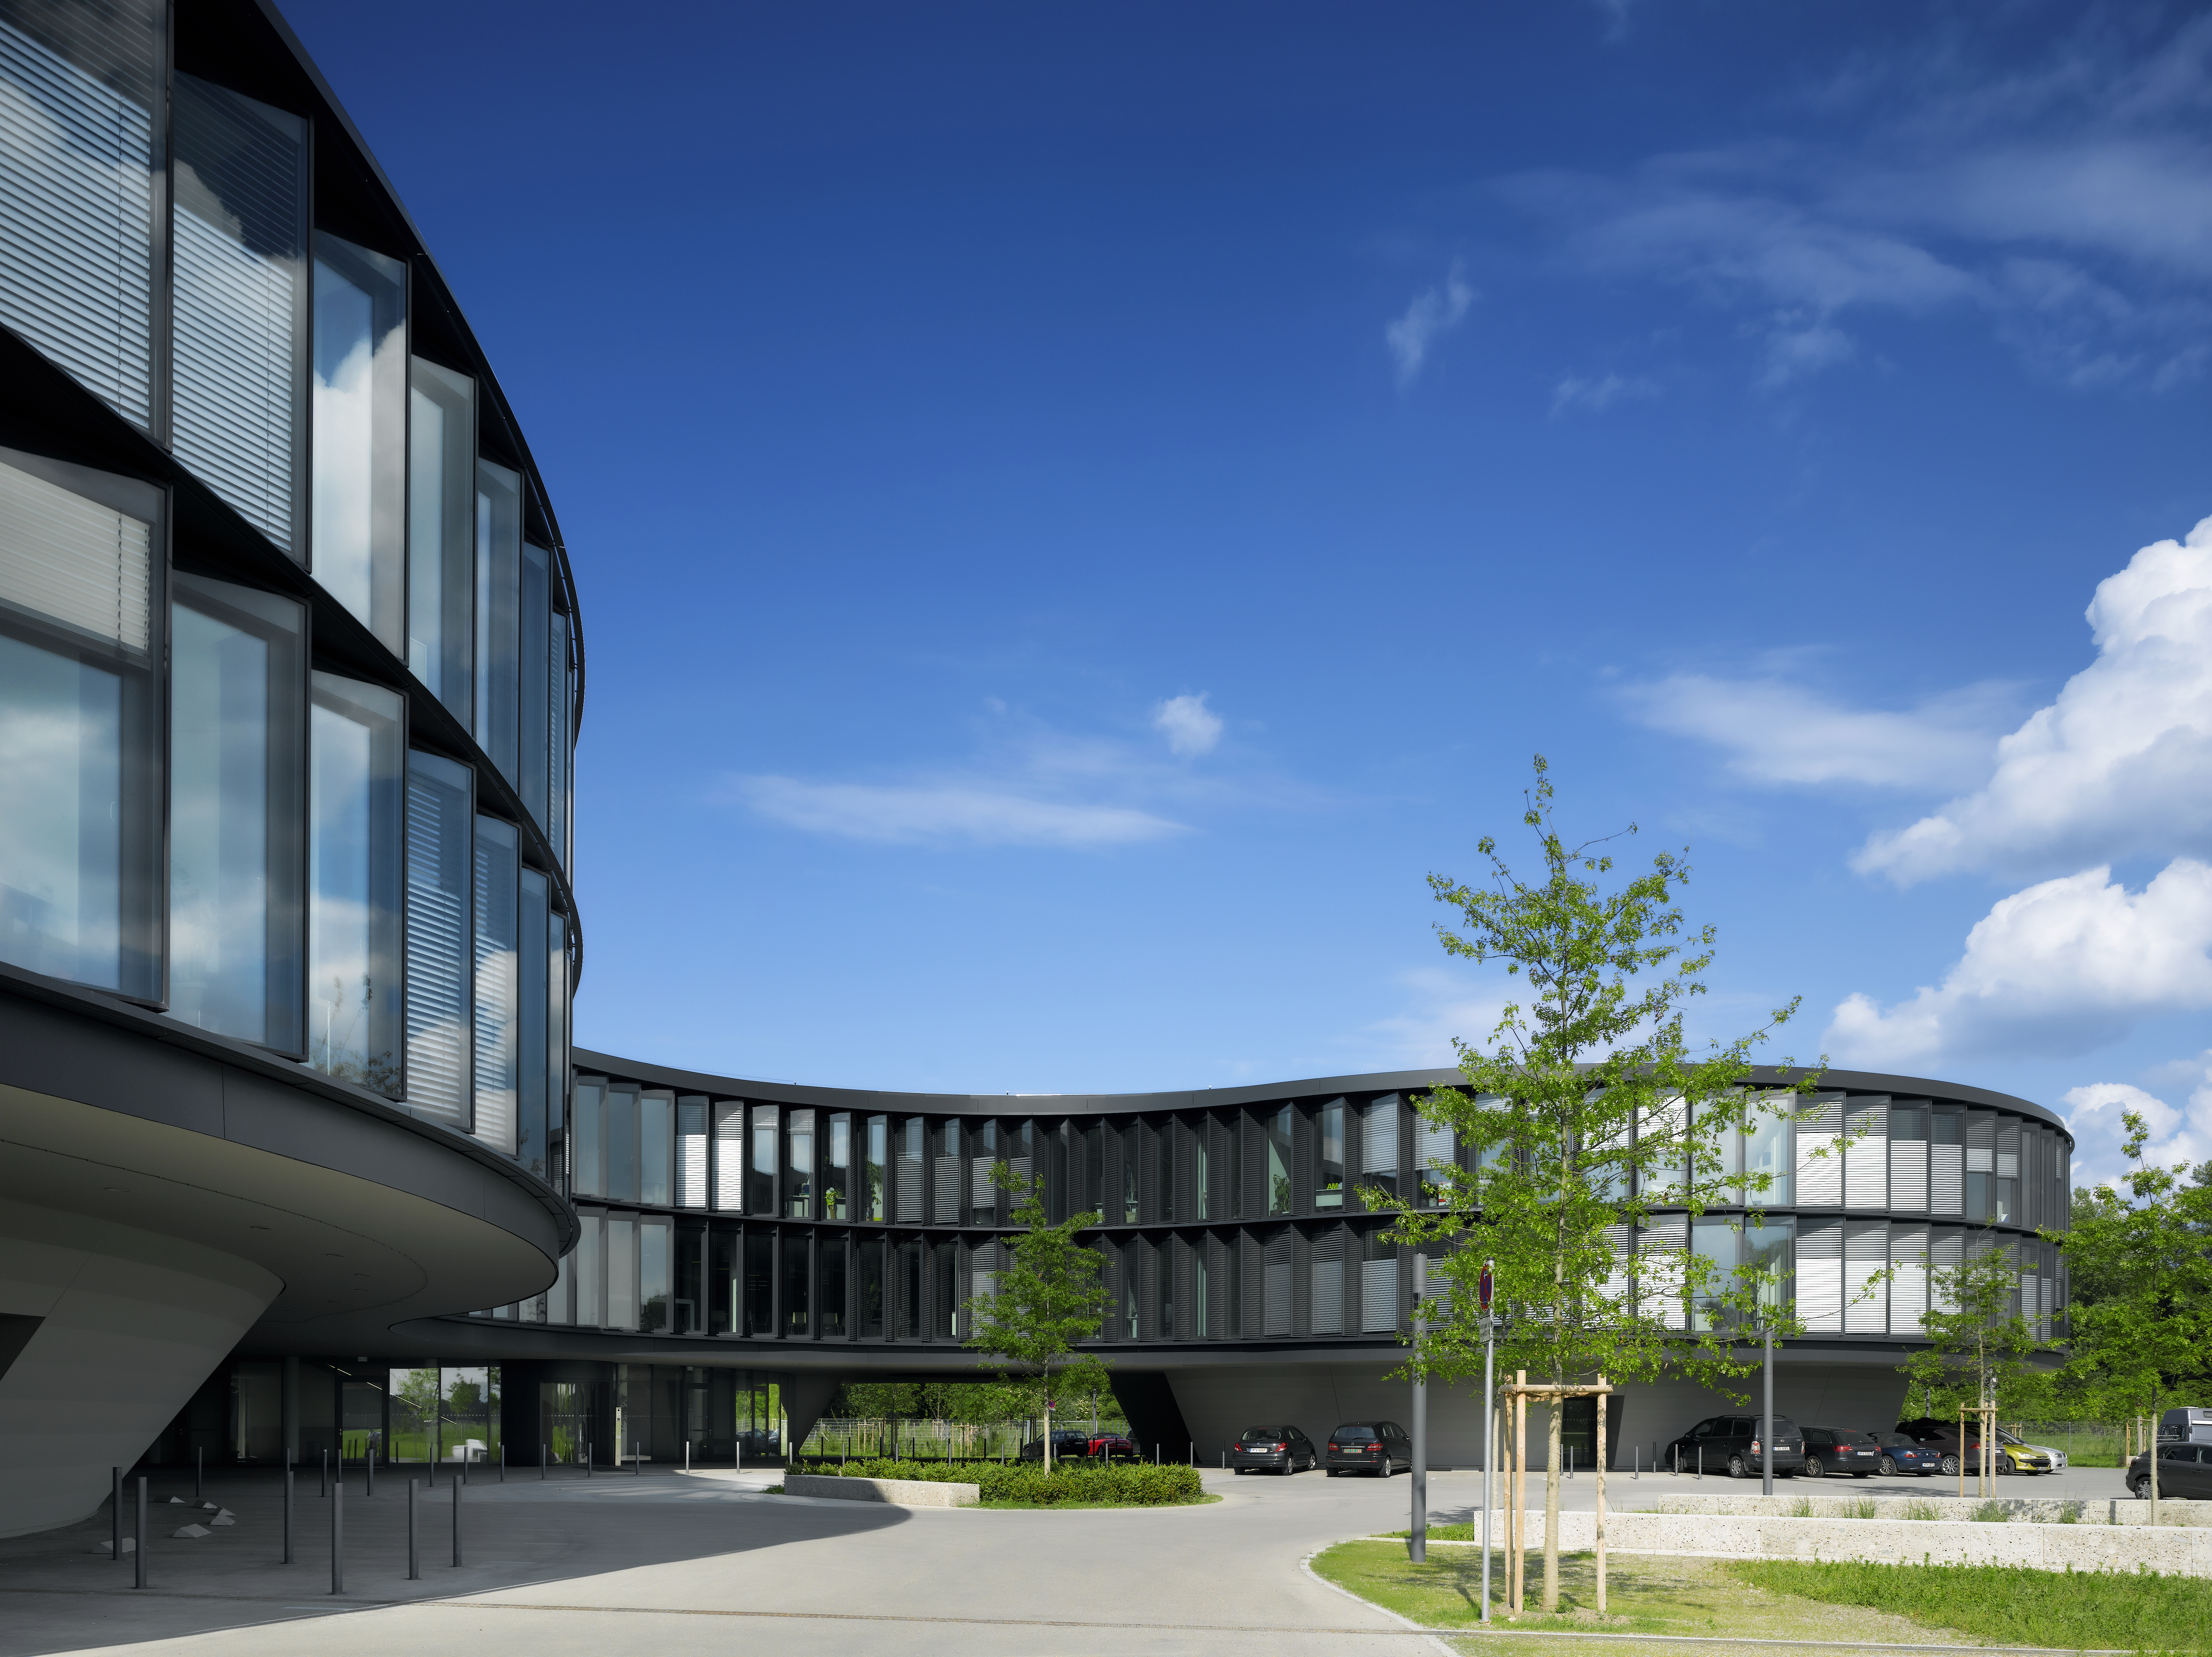

New Headquarters

The new buildings of the ESO Headquarters in Garching, Germany. To the front the new office building is visible and to the right a part of the new technique building.

Credit: Roland Halbe/ESO